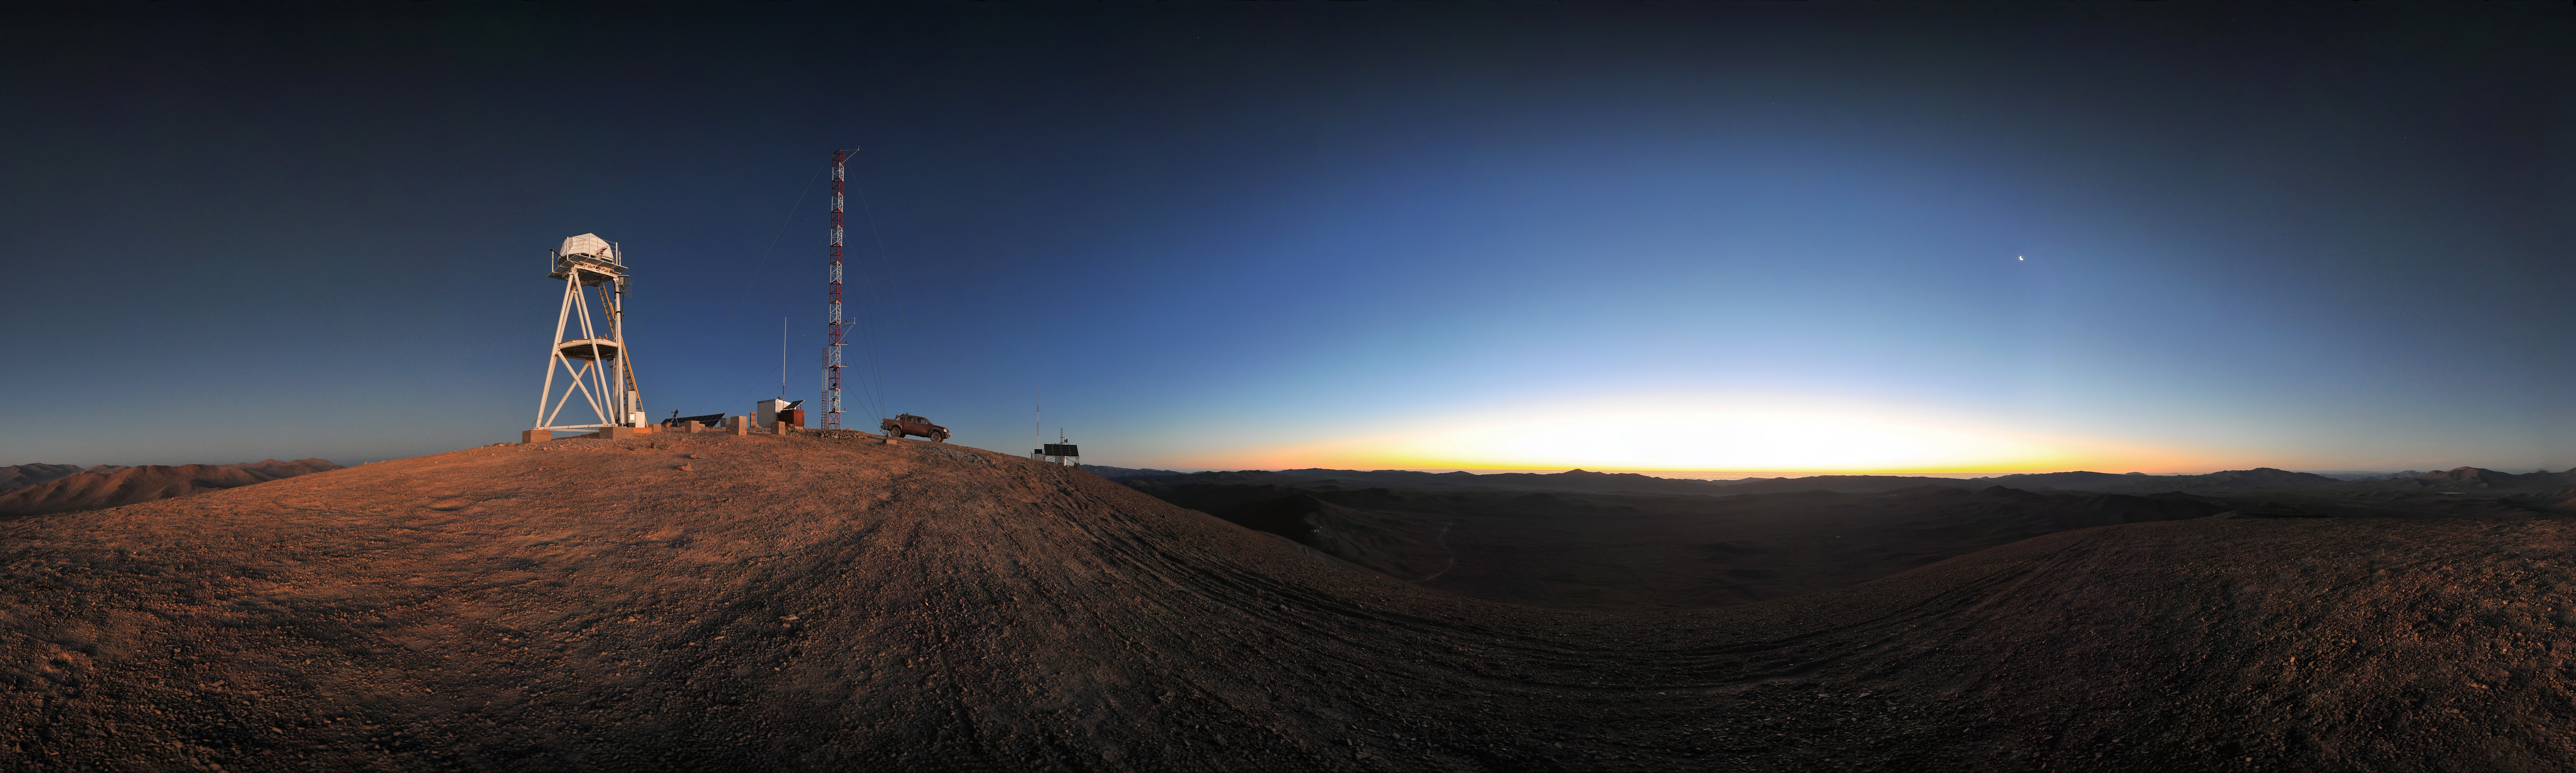

Sunset at Cerro Armazones

Sunset over the Atacama Desert, seen from Cerro Armazones, the selected site for the planned European Extremely Large Telescope (E-ELT), which, with its 40-metre-class diameter mirror, will be the world’s biggest eye on the sky. On the right side of this panoramic view, the crescent Moon.

Credit: ESO/S. Brunier